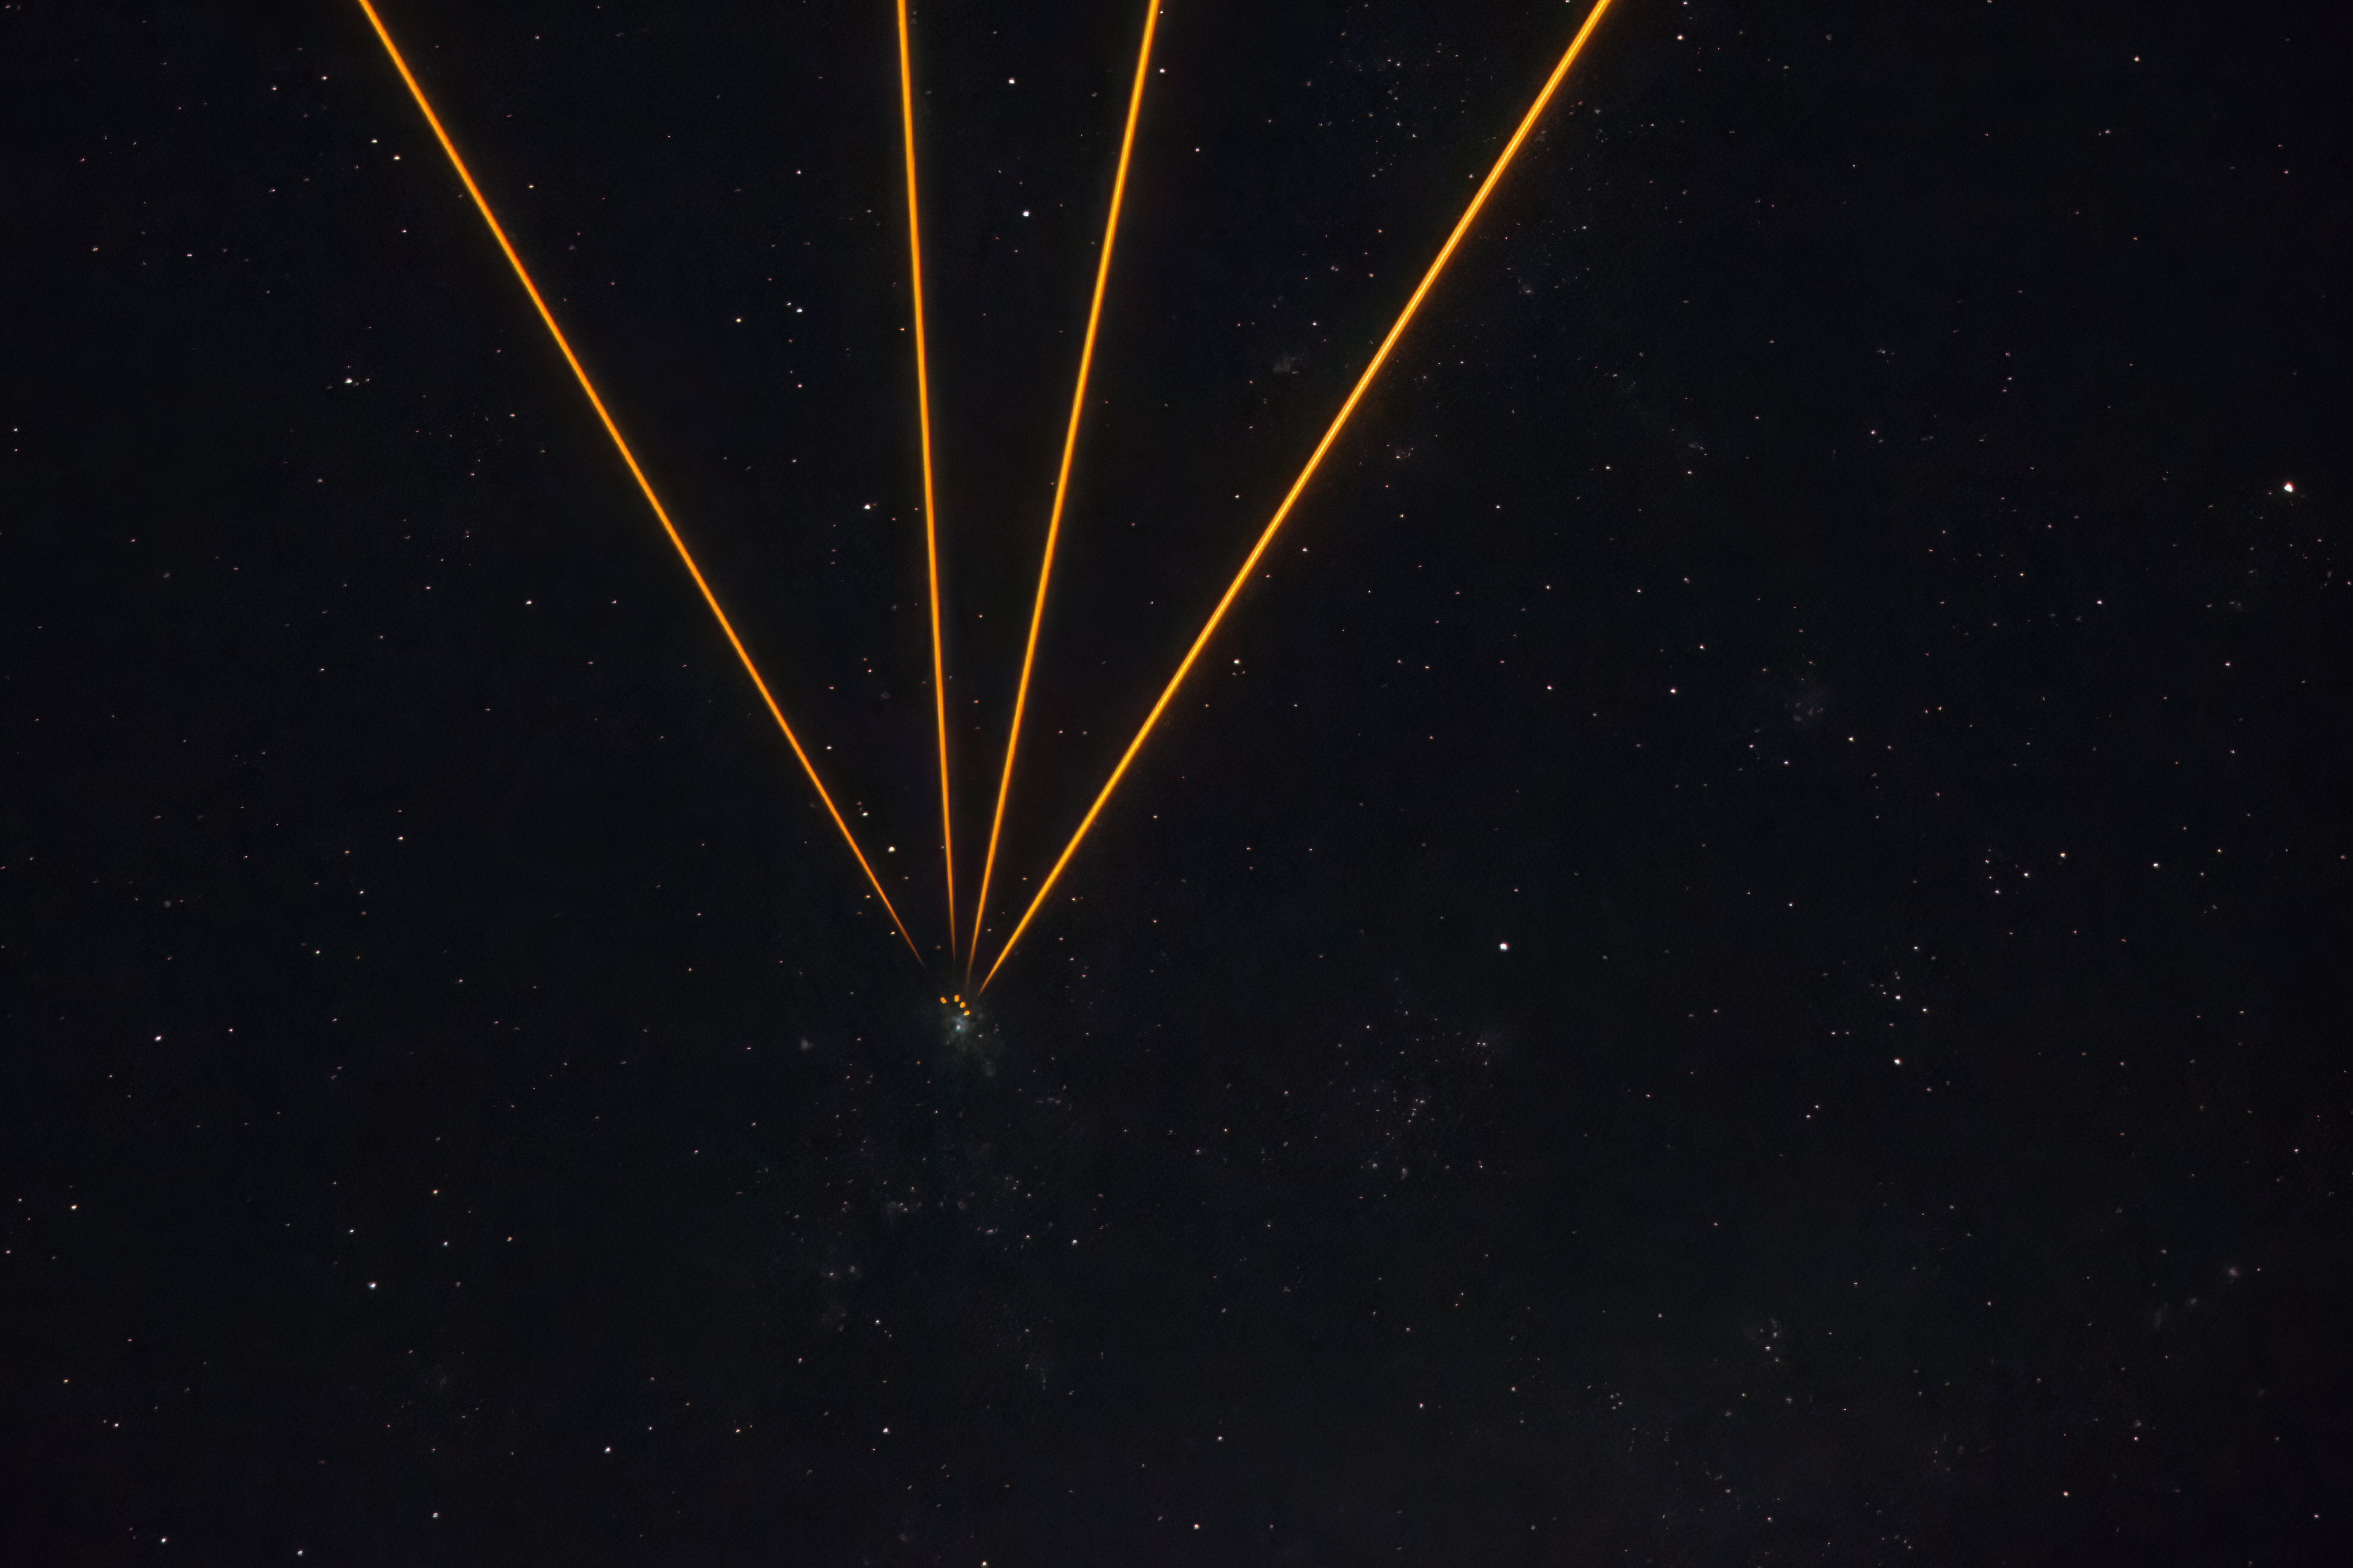

Artificial stars created by lasers as the VLTI pointed at the Tarantula Nebula

This photograph, taken from the platform at Paranal Observatory in early November, shows lasers pointing in the direction of the Tarantula Nebula as ESO’s Very Large Telescope Interferometer (VLTI) observed this target. The observations were conducted as part of commissioning activities related to the GRAVITY+ upgrade to the VLTI, which here is combining light from four eight-metre telescopes. With the installation of a laser at each of the telescopes, a bright ‘fake’ star is created 90 km above Earth’s surface by each laser, enabling the correction of atmospheric blur.

Credit: ESO/A. Berdeu